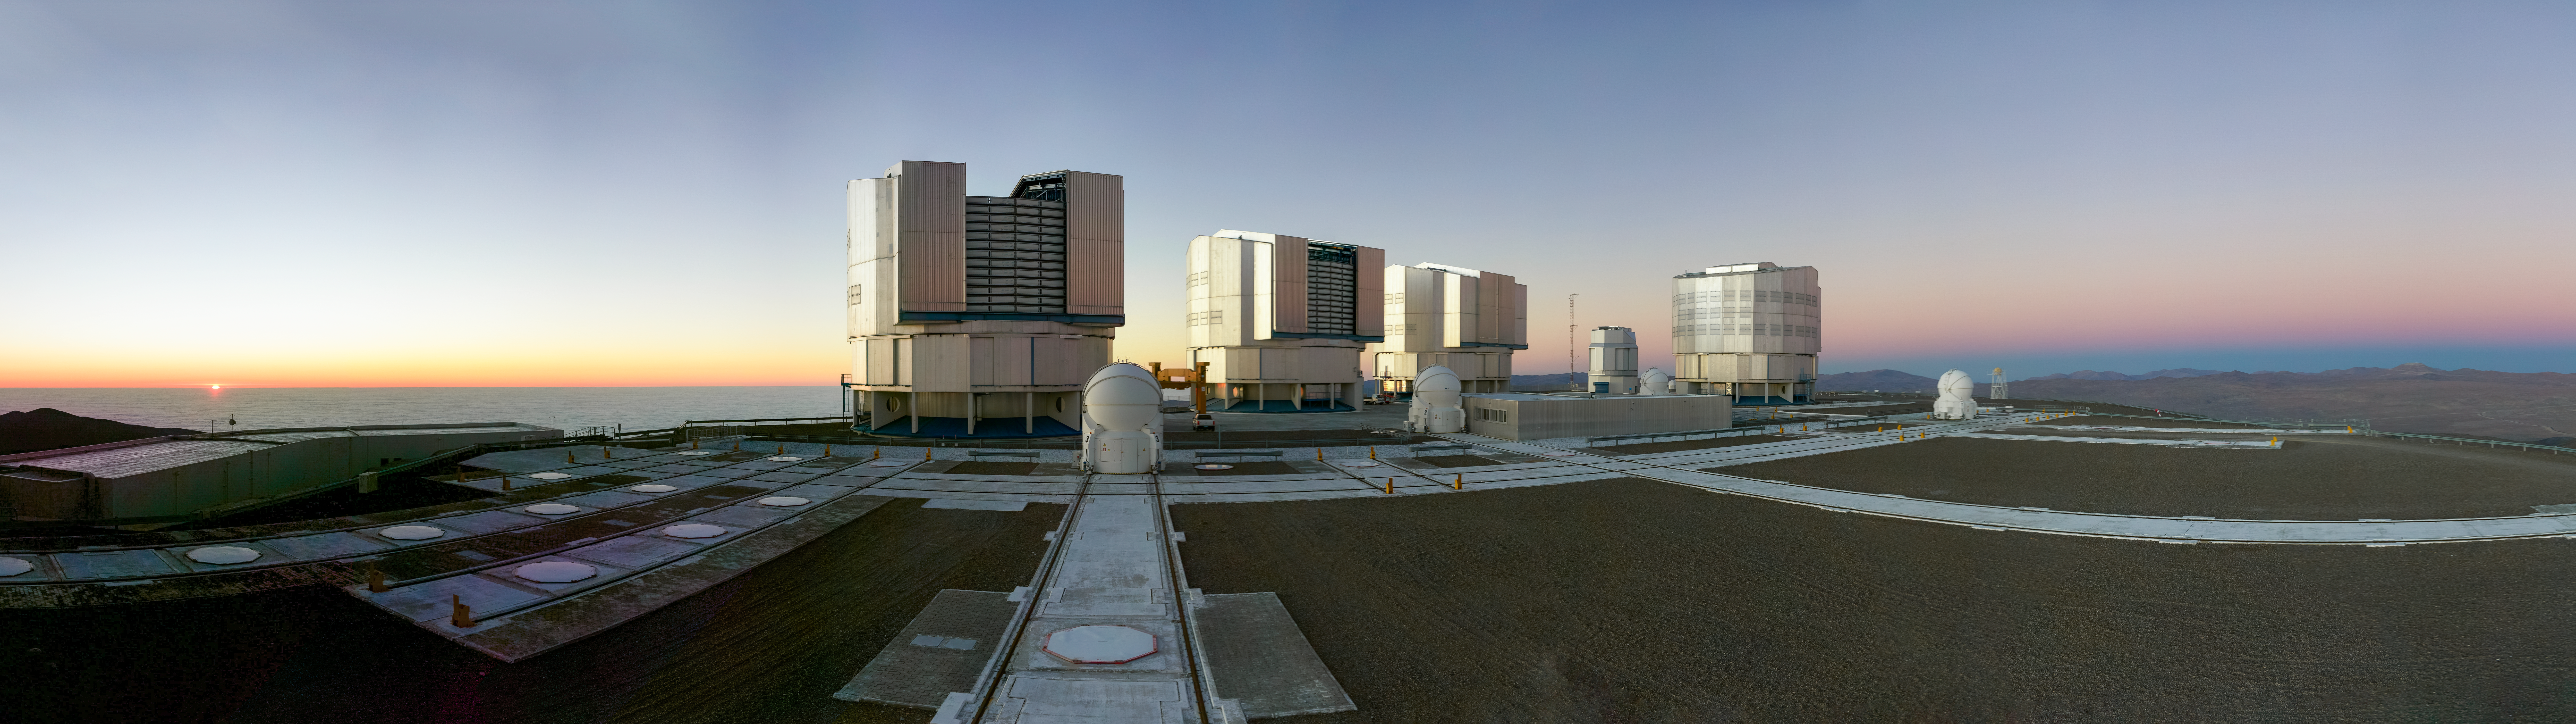

Evening view of the VLT platform

Following a pause of a few months due to the COVID-19 pandemic, the Unit Telescopes 1 and 2 (UTs), part of ESO’s Very Large Telescope, are ready to observe the sky again.

Credit: Andreas & Angelika Photography